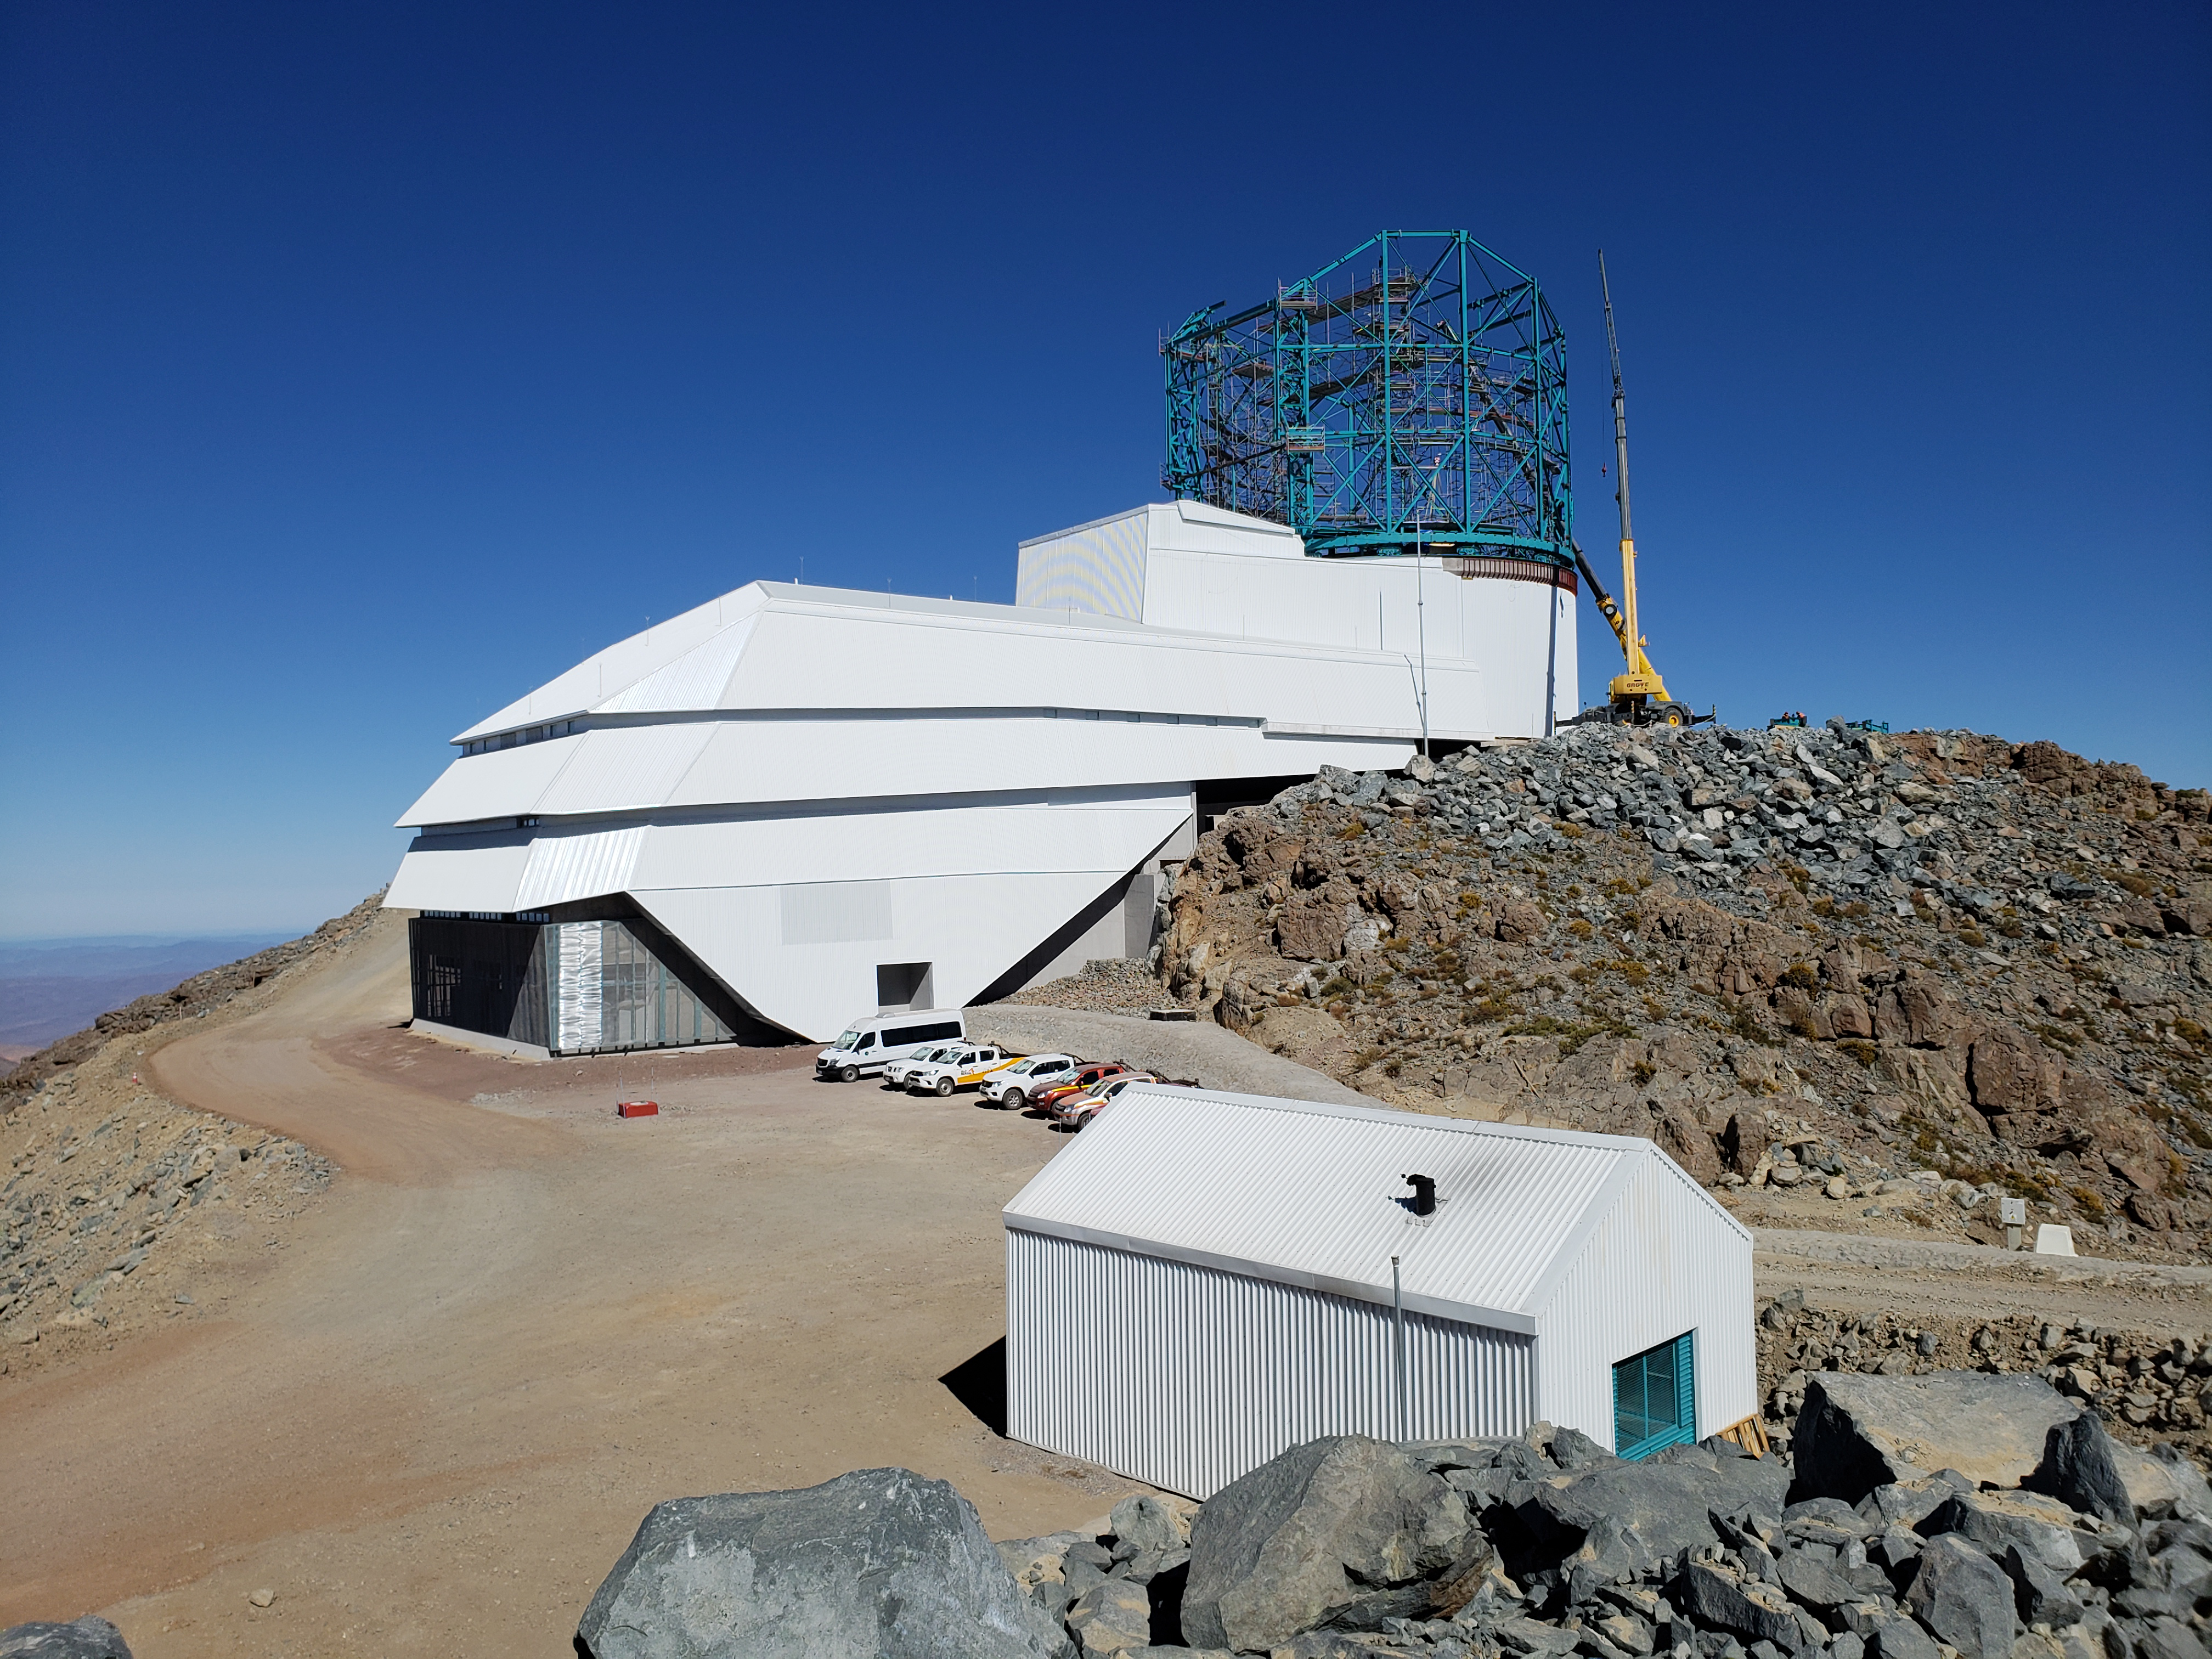

Weekly Construction Photos

General View

Credit: Rubin Observatory/NSF/AURA